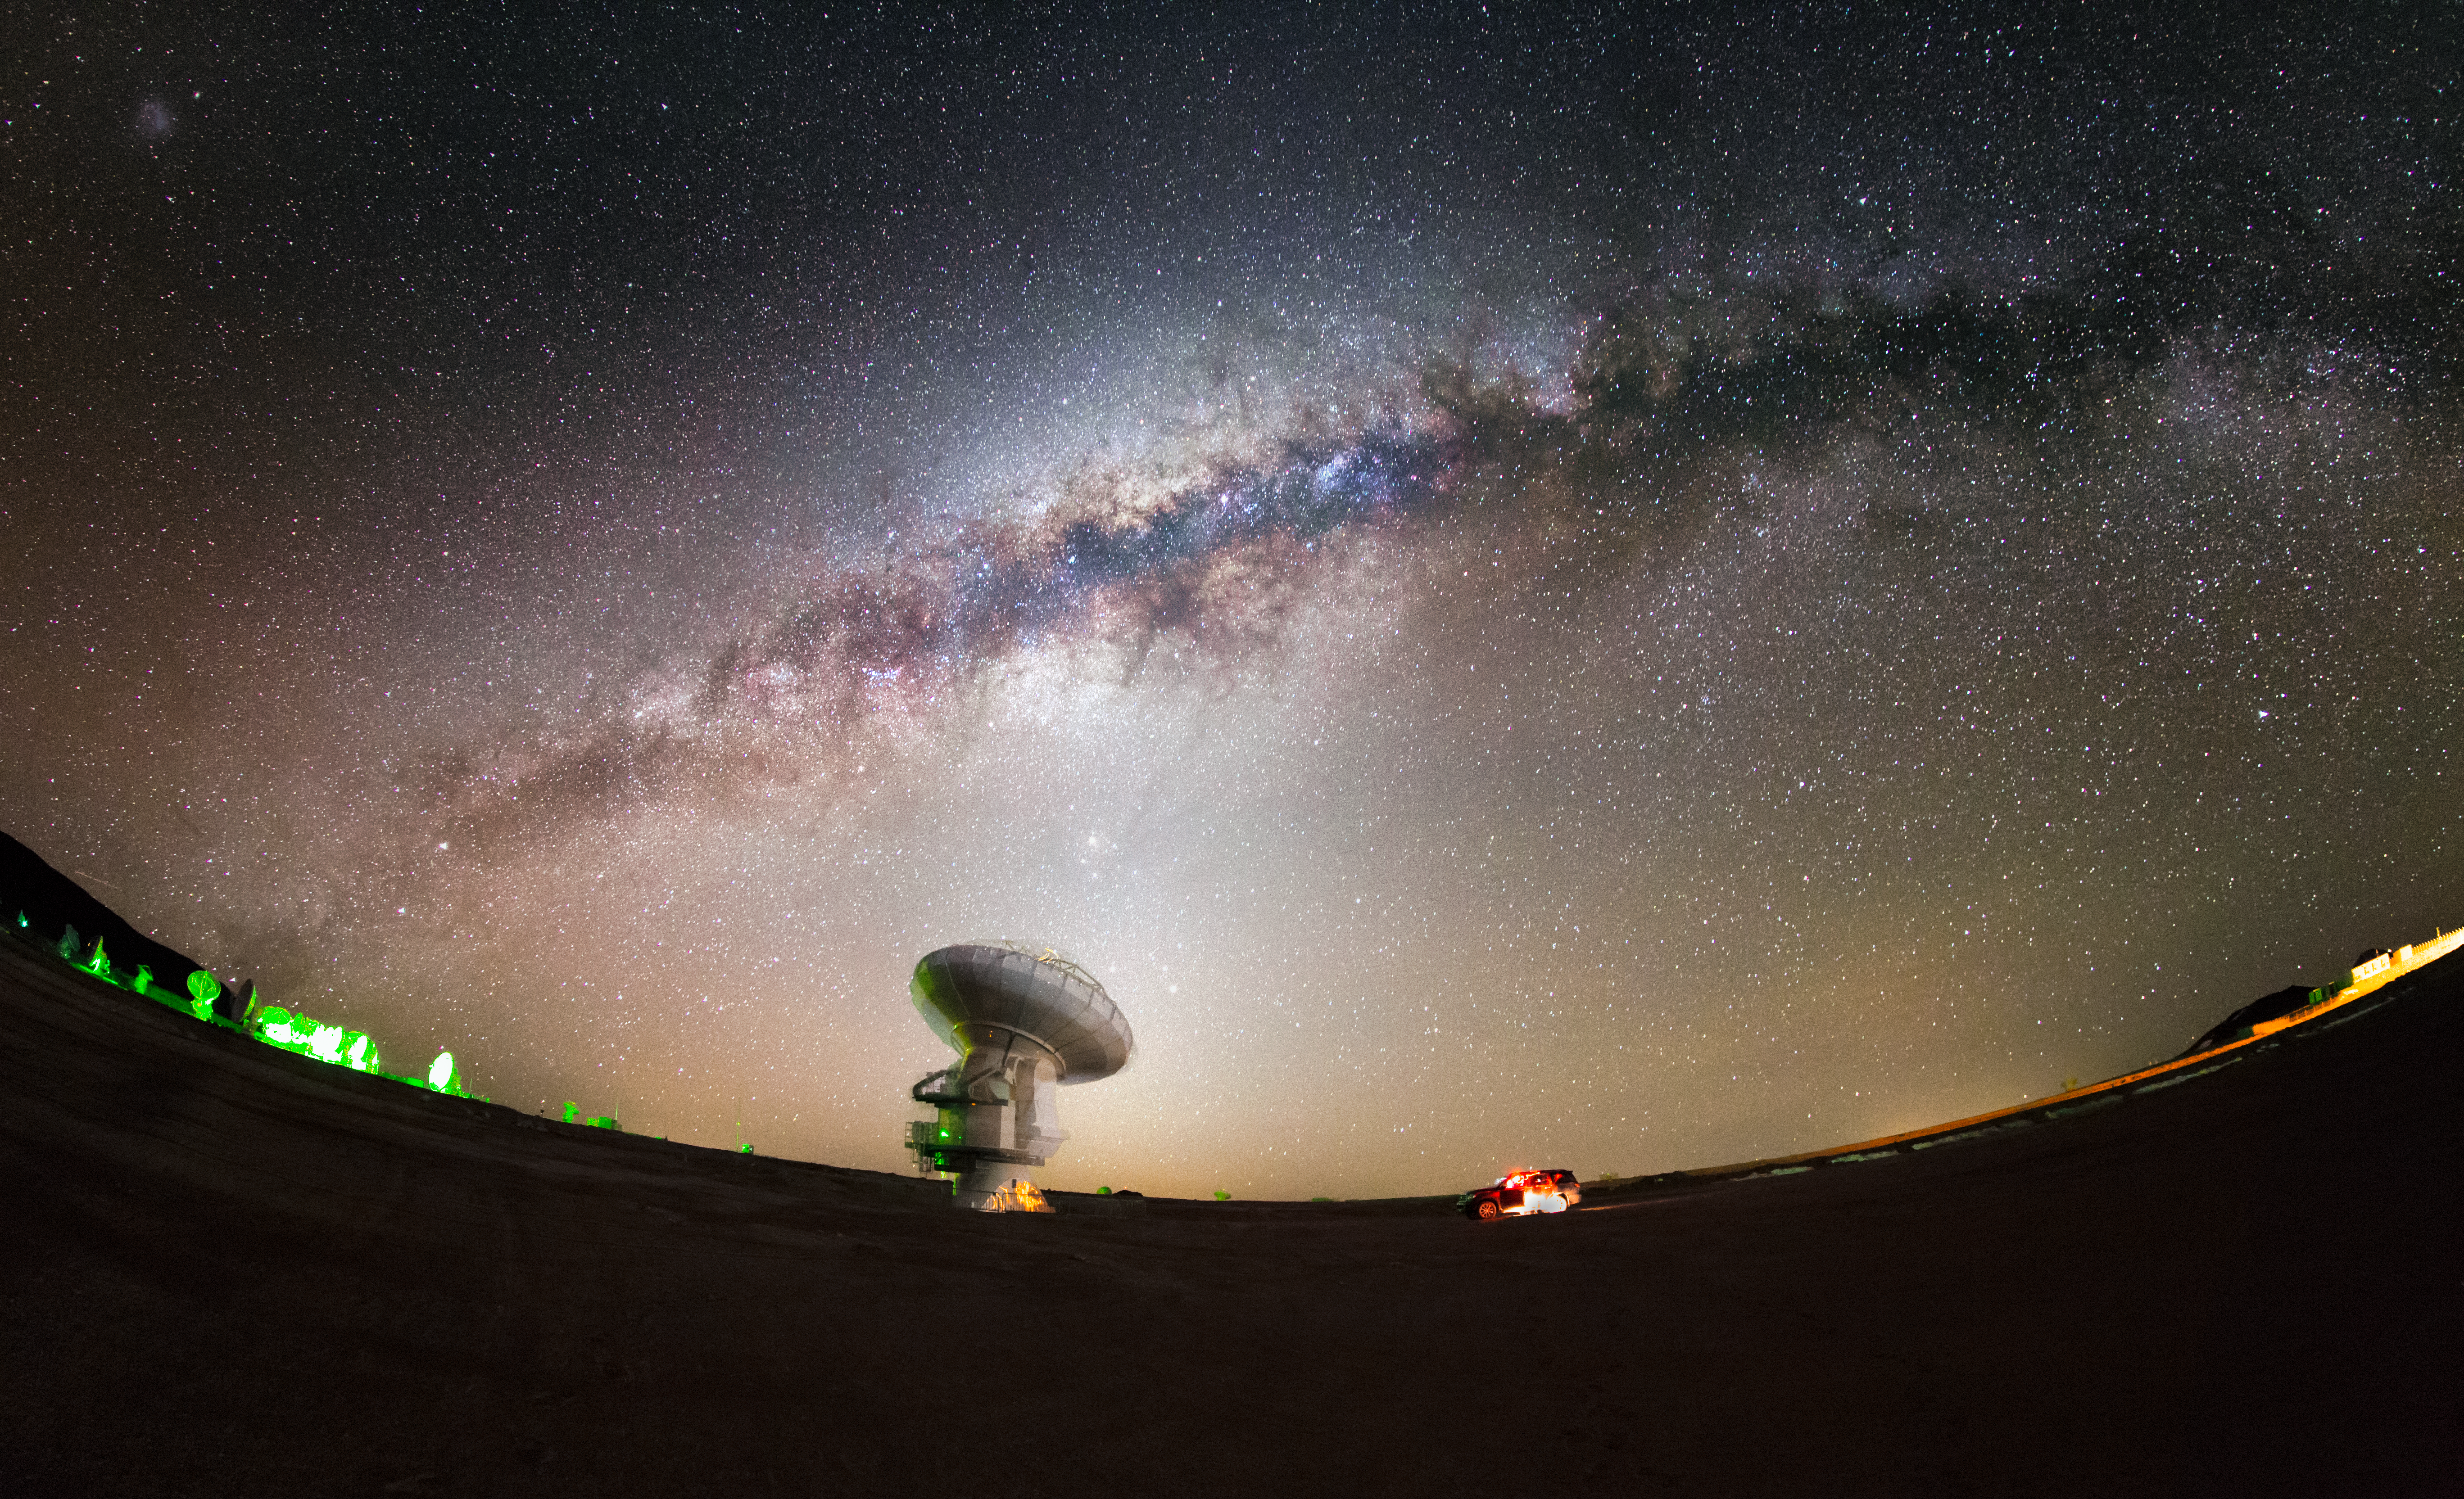

ALMA and the Milky Way

The Milky Way, majestic and magical, snakes across the sky in a glowing arc above the Chajnantor plateau in Chile's Atacama Desert. In the foreground is one of the more exotic inhabitants of this desolate region — one of the 66 dishes making up the Atacama Large Millimeter/submillimeter Array (ALMA).

Credit: ESO/M. Claro